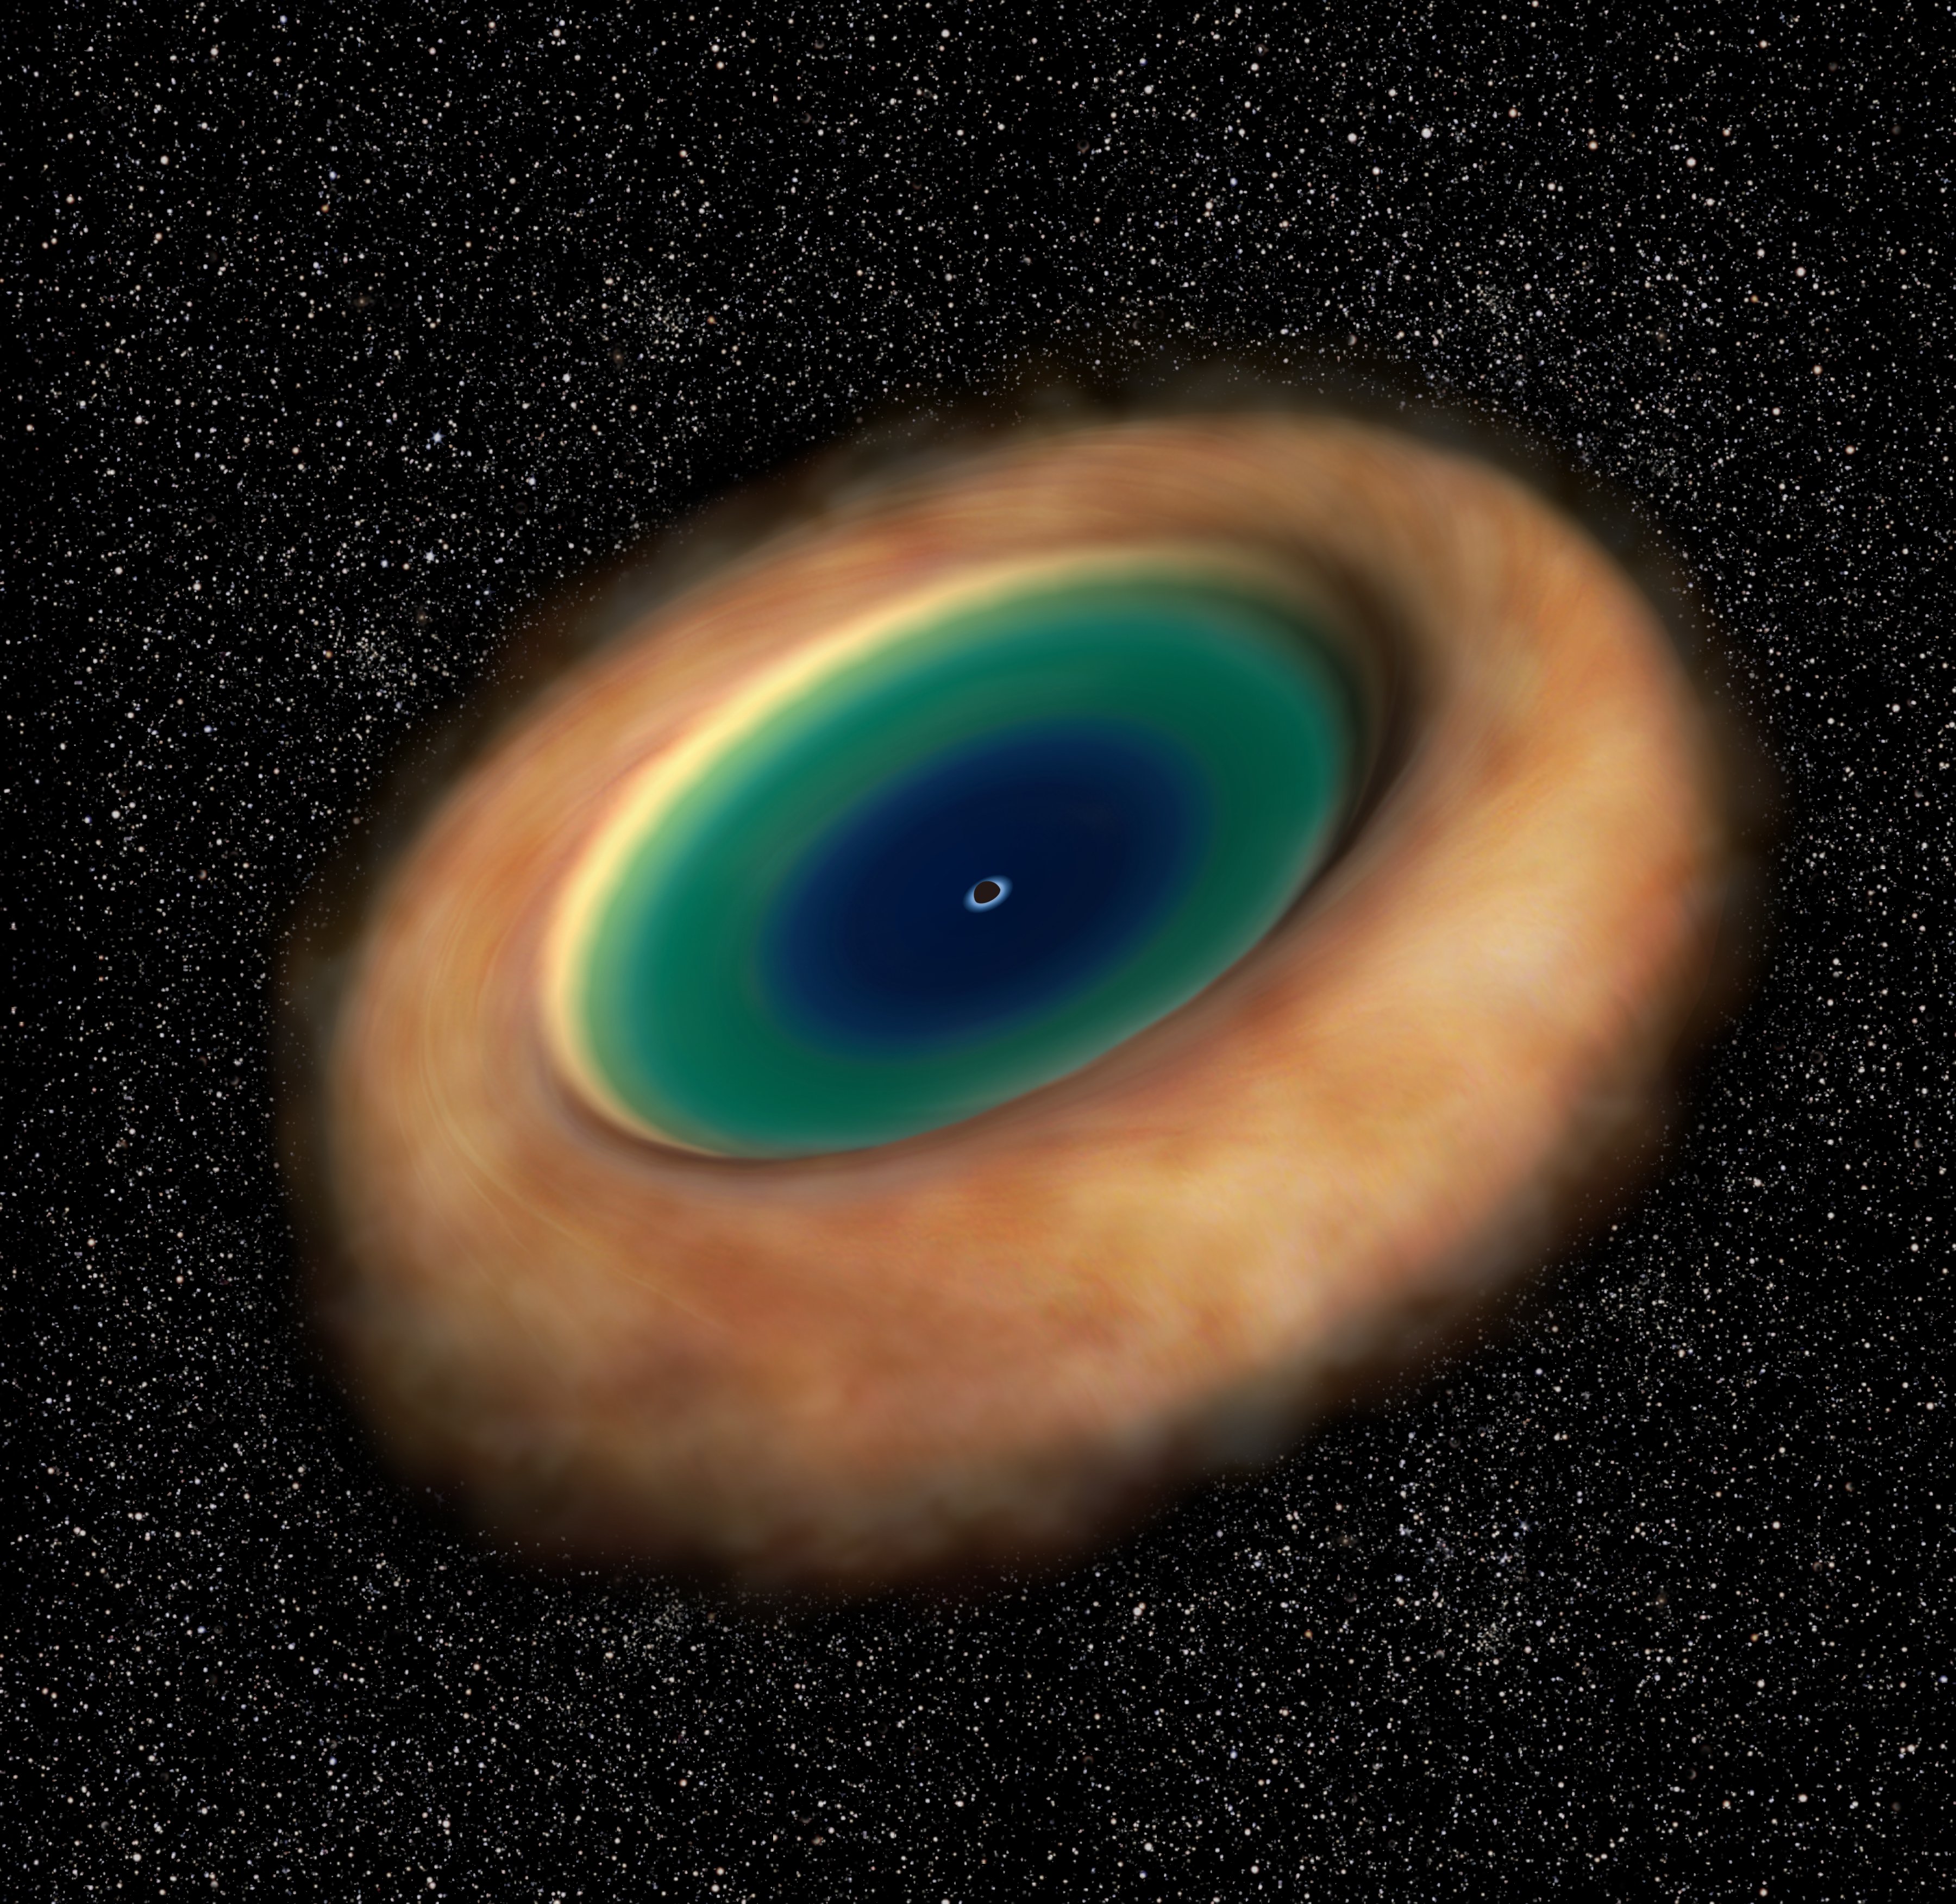

Artist’s impression of the dusty gaseous torus around an active supermassive black hole

Artist's impression of the dusty gaseous torus around an active supermassive black hole. ALMA revealed the rotation of the torus very clearly for the first time.

Credit: ALMA (ESO/NAOJ/NRAO)